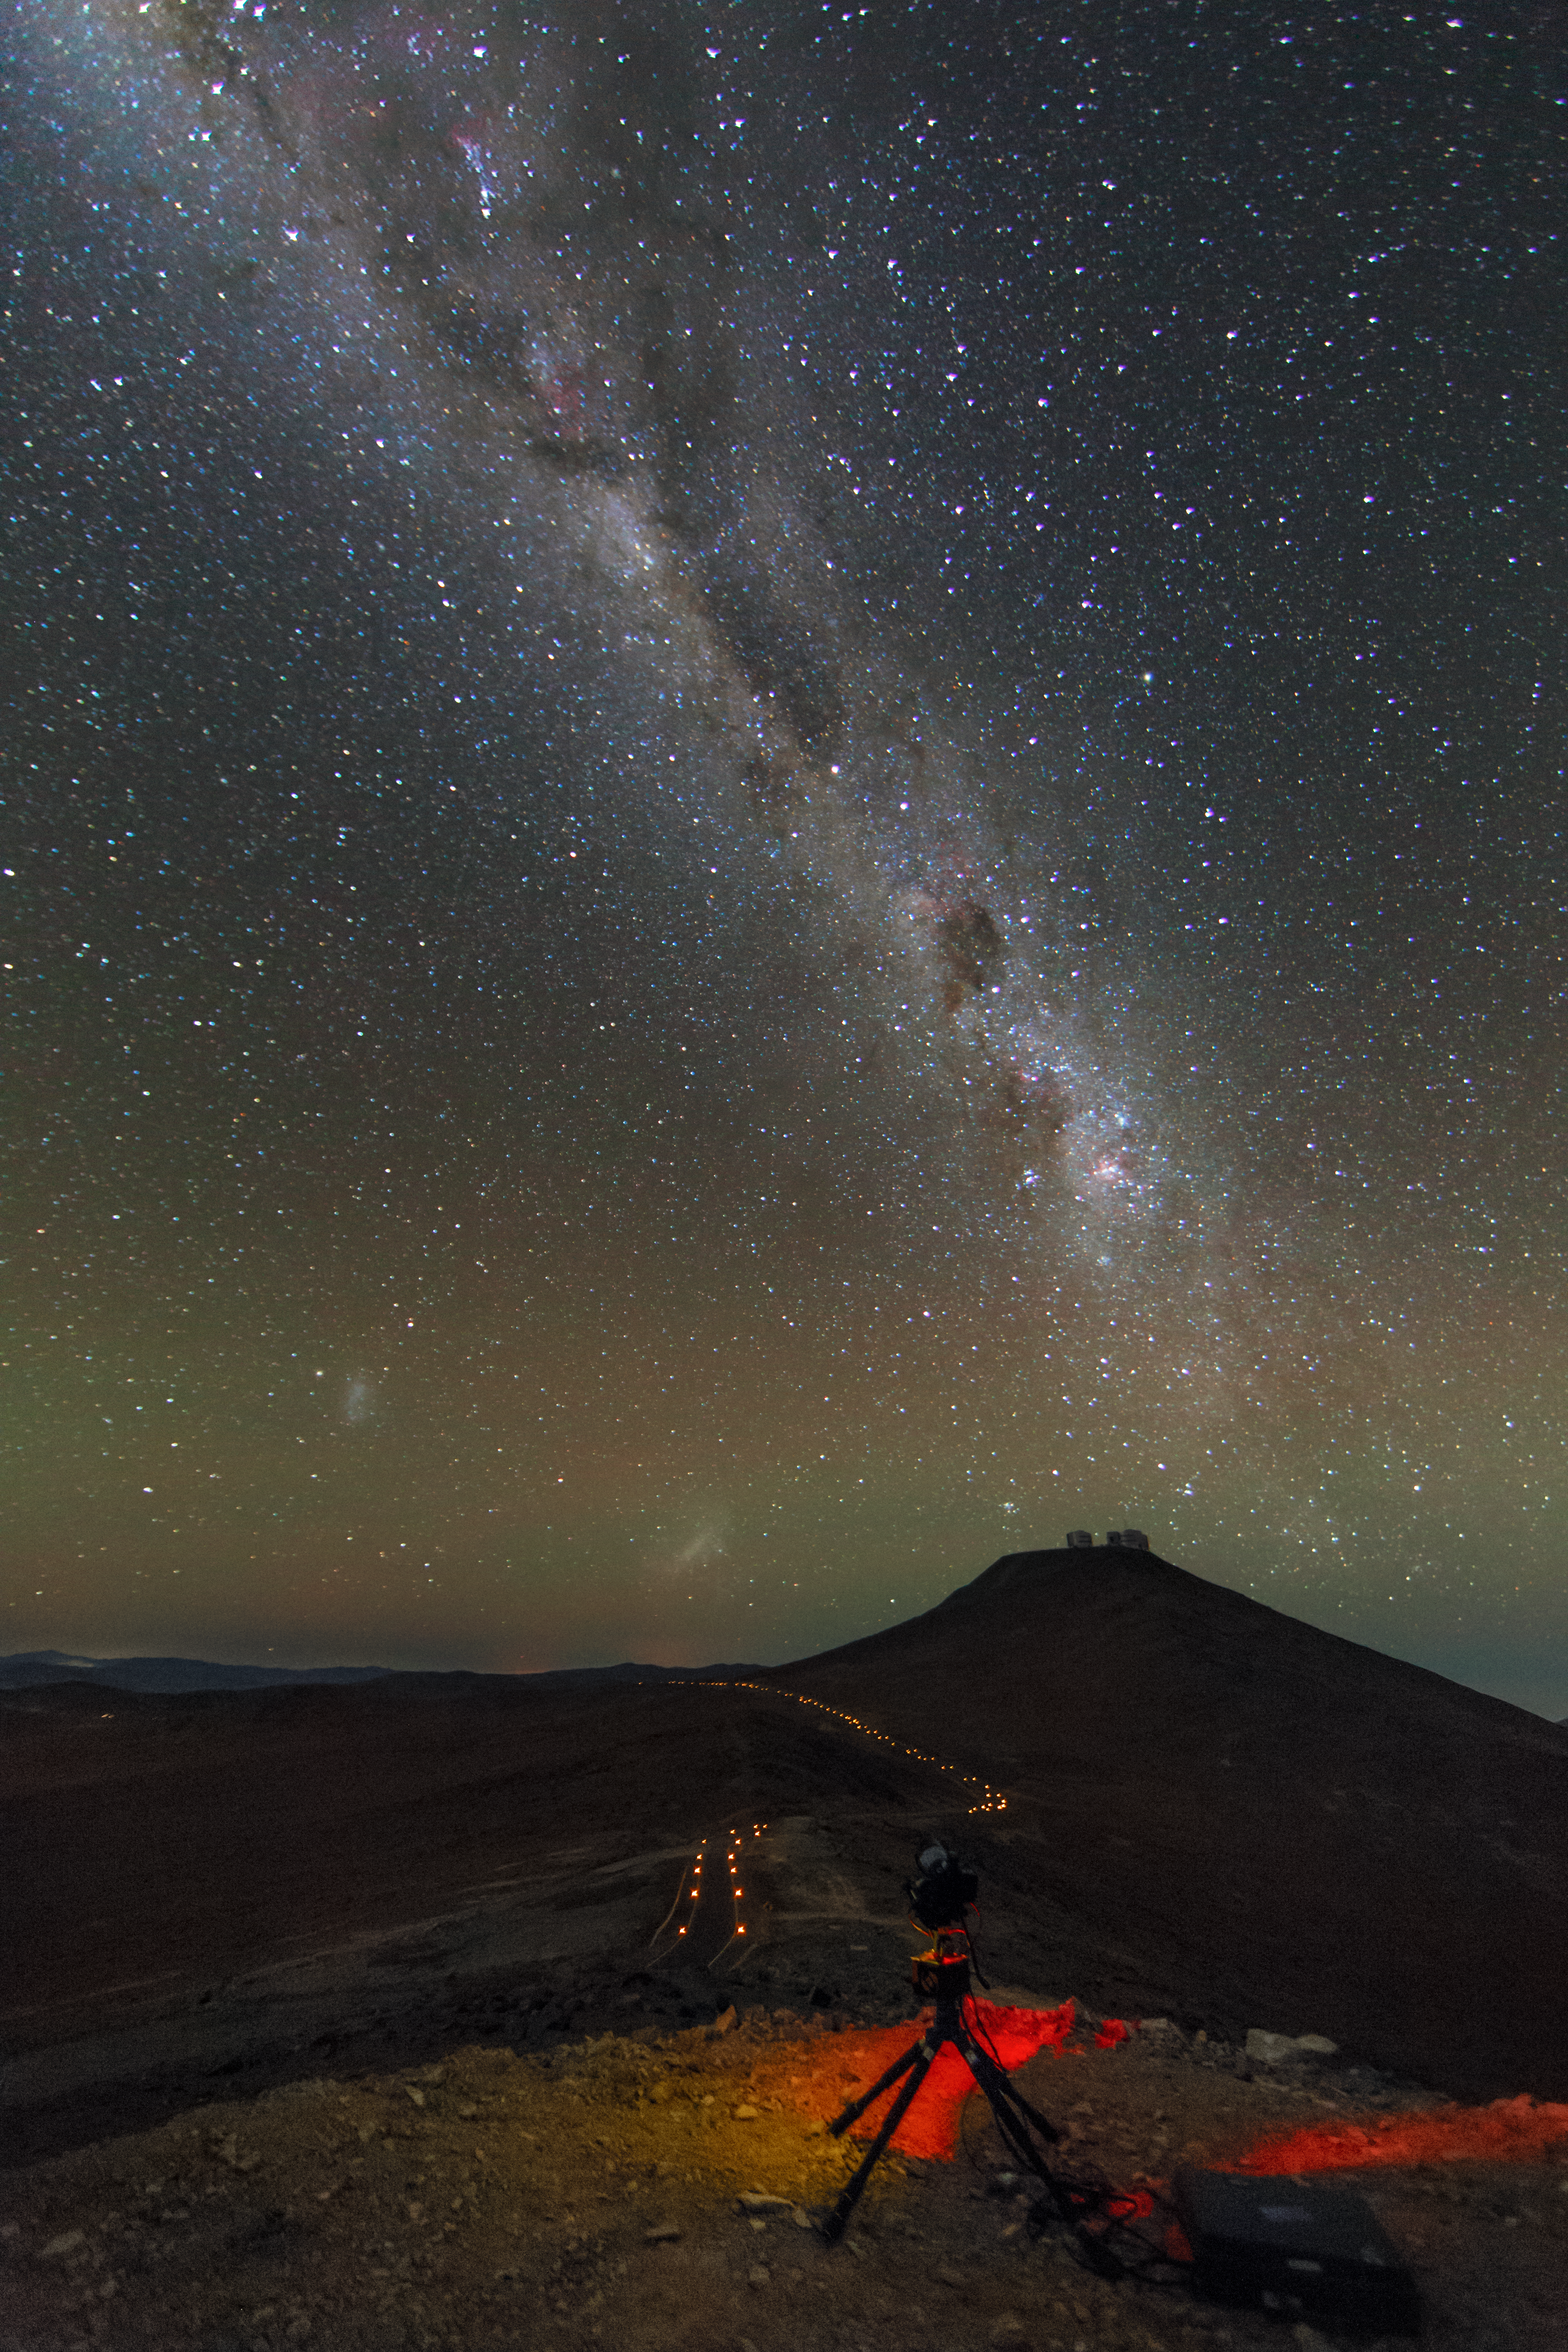

Ultra HD Expedition day 5: starry night over the VLT

Image showing starry night skies over the VLT in Paranal

Credit: ESO/C. Malin